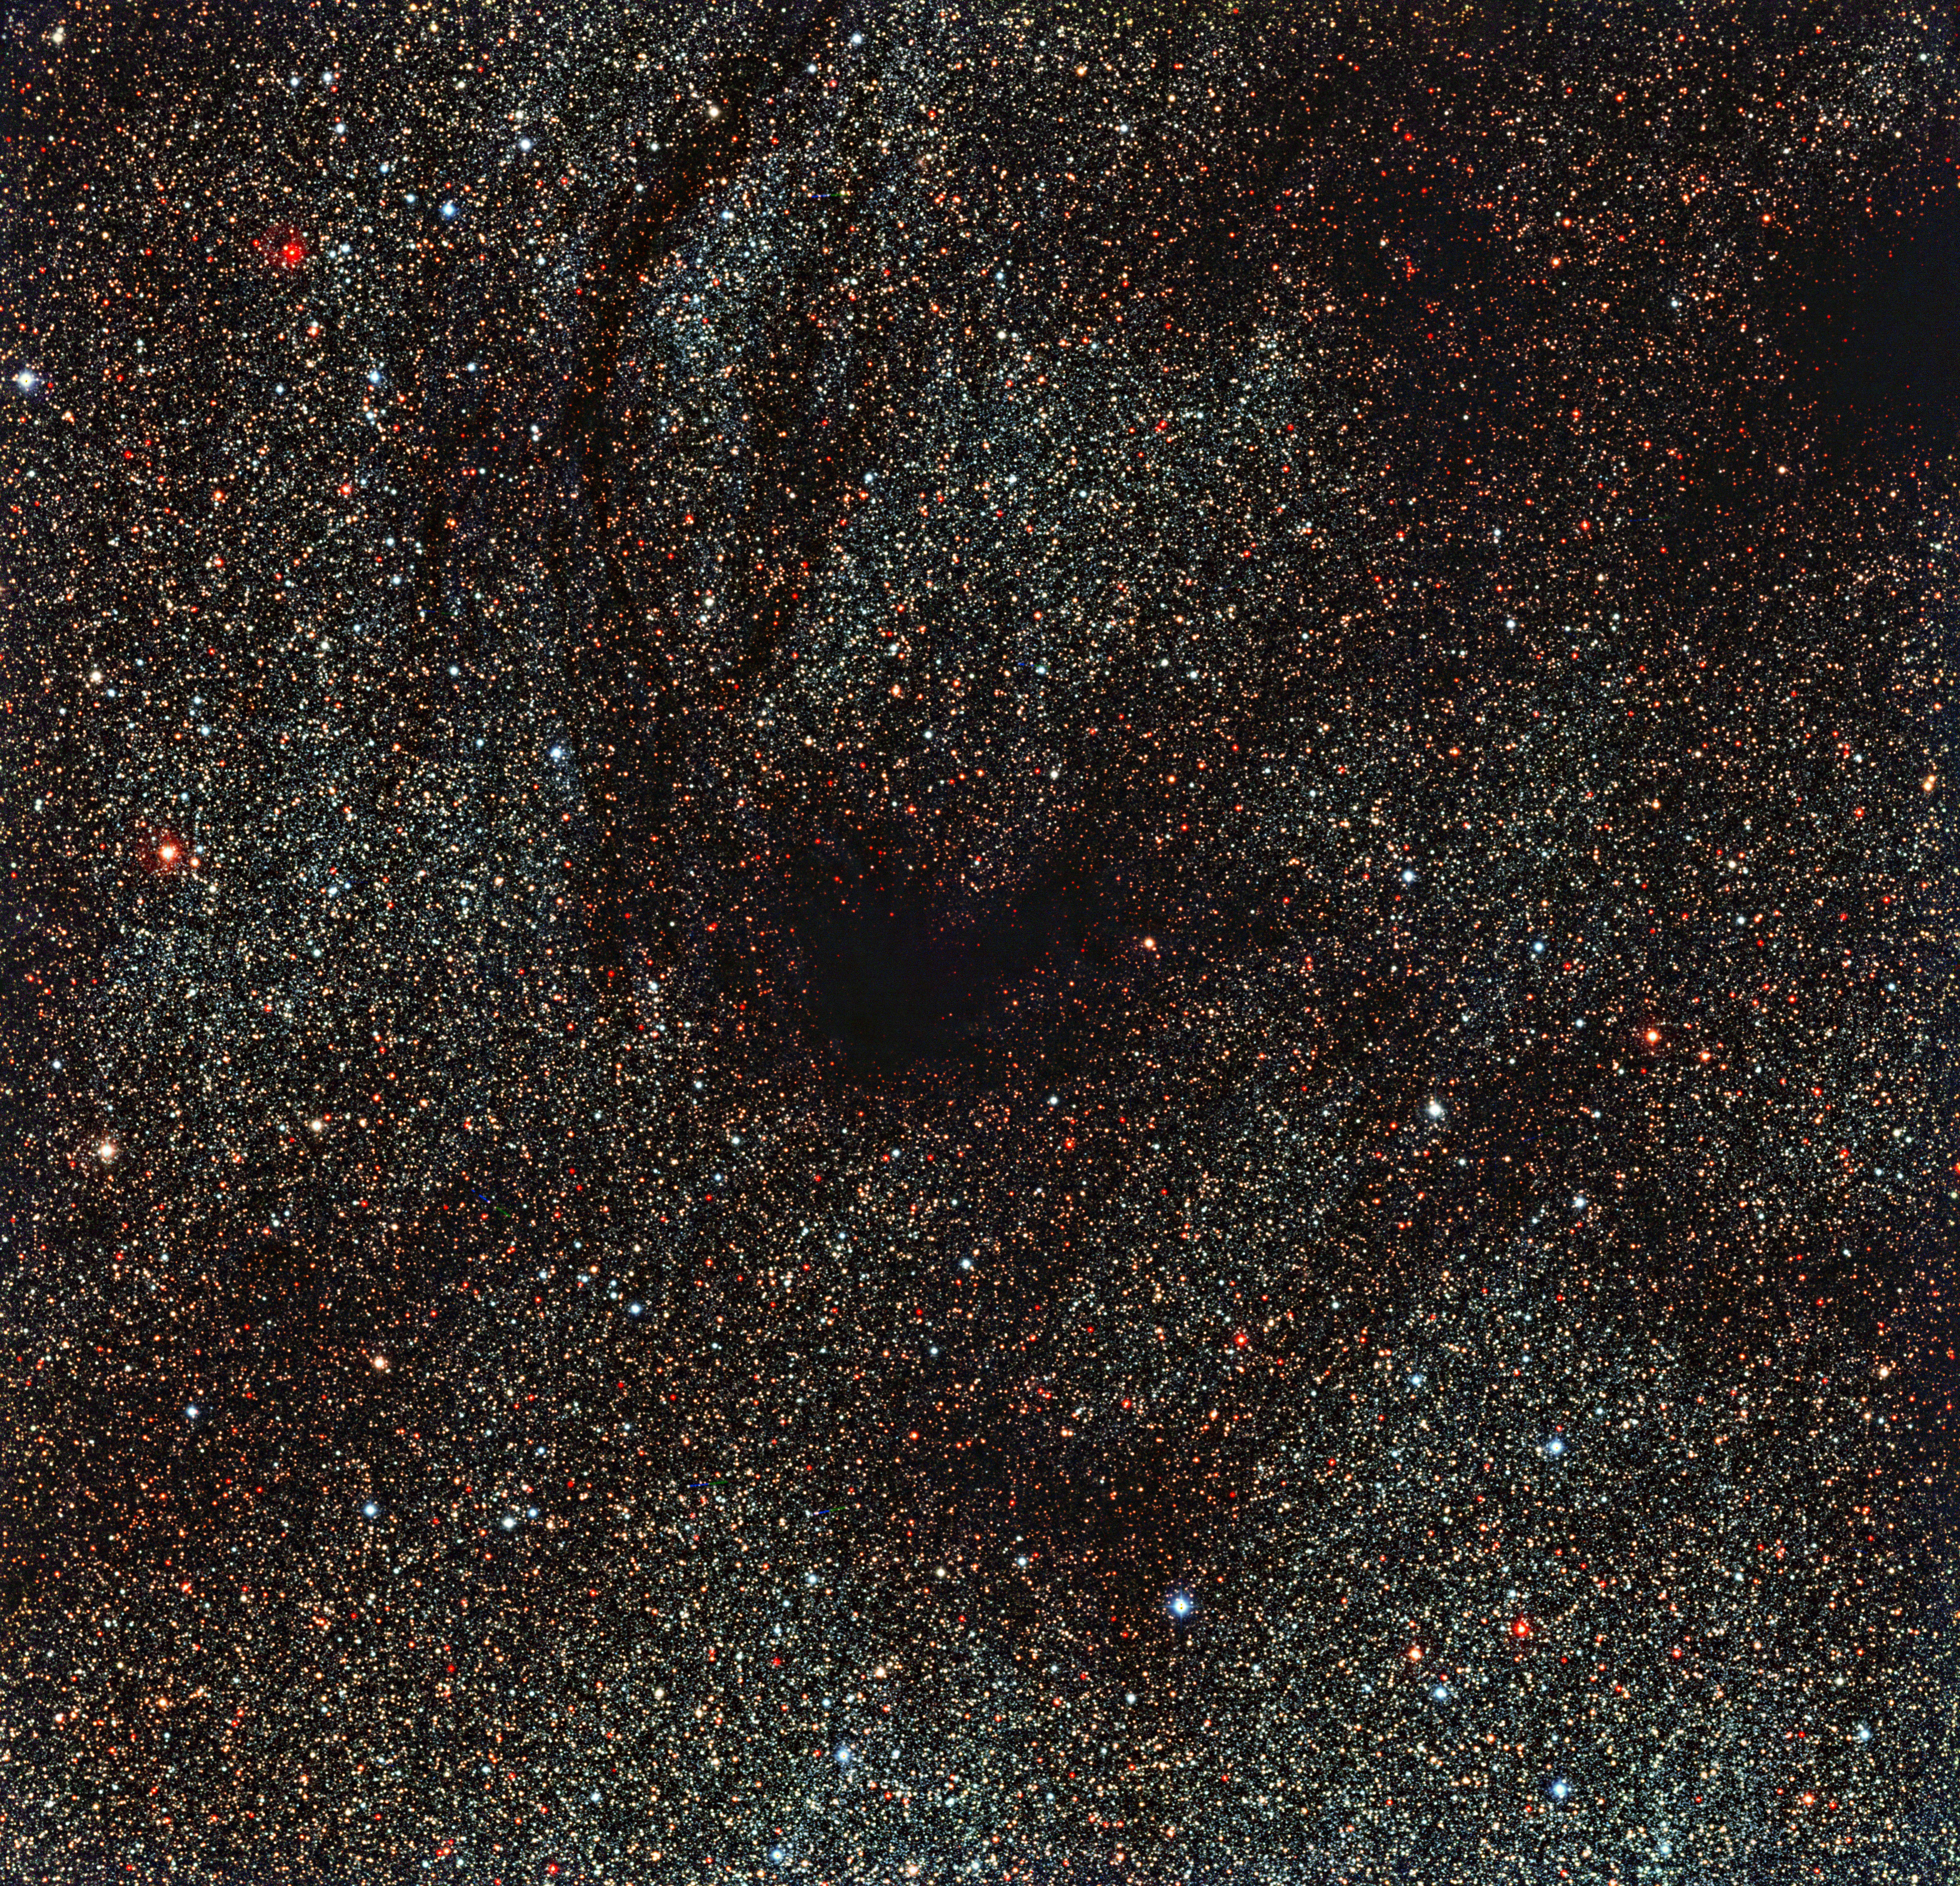

A hole in the sky

Rather than showing spectacular objects, some of the most surprising images of the Universe instead focus on emptiness. This new image from the 2.2-metre MPG/ESO telescope shows dark tentacles swirling outwards from a dark, blank spot of space in the centre of the frame, particularly conspicuous against the dense peppering of bright gold and red stars across the rest of the image.

This region is not a hole in the cosmos, or an empty patch of sky. The dark lanes are actually made up of thick, opaque dust lying between us and the packed star field behind it. This obscuring dust forms part of a dark molecular cloud, cold and dense areas where large quantities of dust and molecular gas mingle and block the visible light emitted by more distant stars.

It is still unclear how these clouds form, but they are thought to be the very early stages of new star formation — in the future, the subject of this image may well collapse inwards on itself to form a new star system.

Although the cloud in this image is a fairly anonymous resident of the nearby Universe — catalogued as LDN1774 — one of the most famous examples of a molecular cloud is the very similar Barnard 68, which lies some 500 light-years away from us. Barnard 68 has been observed extensively using ESO telescopes, both in visible (eso9924a) and infrared light (eso9934, eso0102a). As shown in these different images, it is possible to probe through dark cosmic dust using infrared light, but visible-light observations such as those shown in this VLT image cannot see beyond the smokescreen.

This image was taken by the Wide Field Imager, an instrument mounted on ESO’s 2.2-metre MPG/ESO telescope at La Silla, Chile.

Credit: ESO